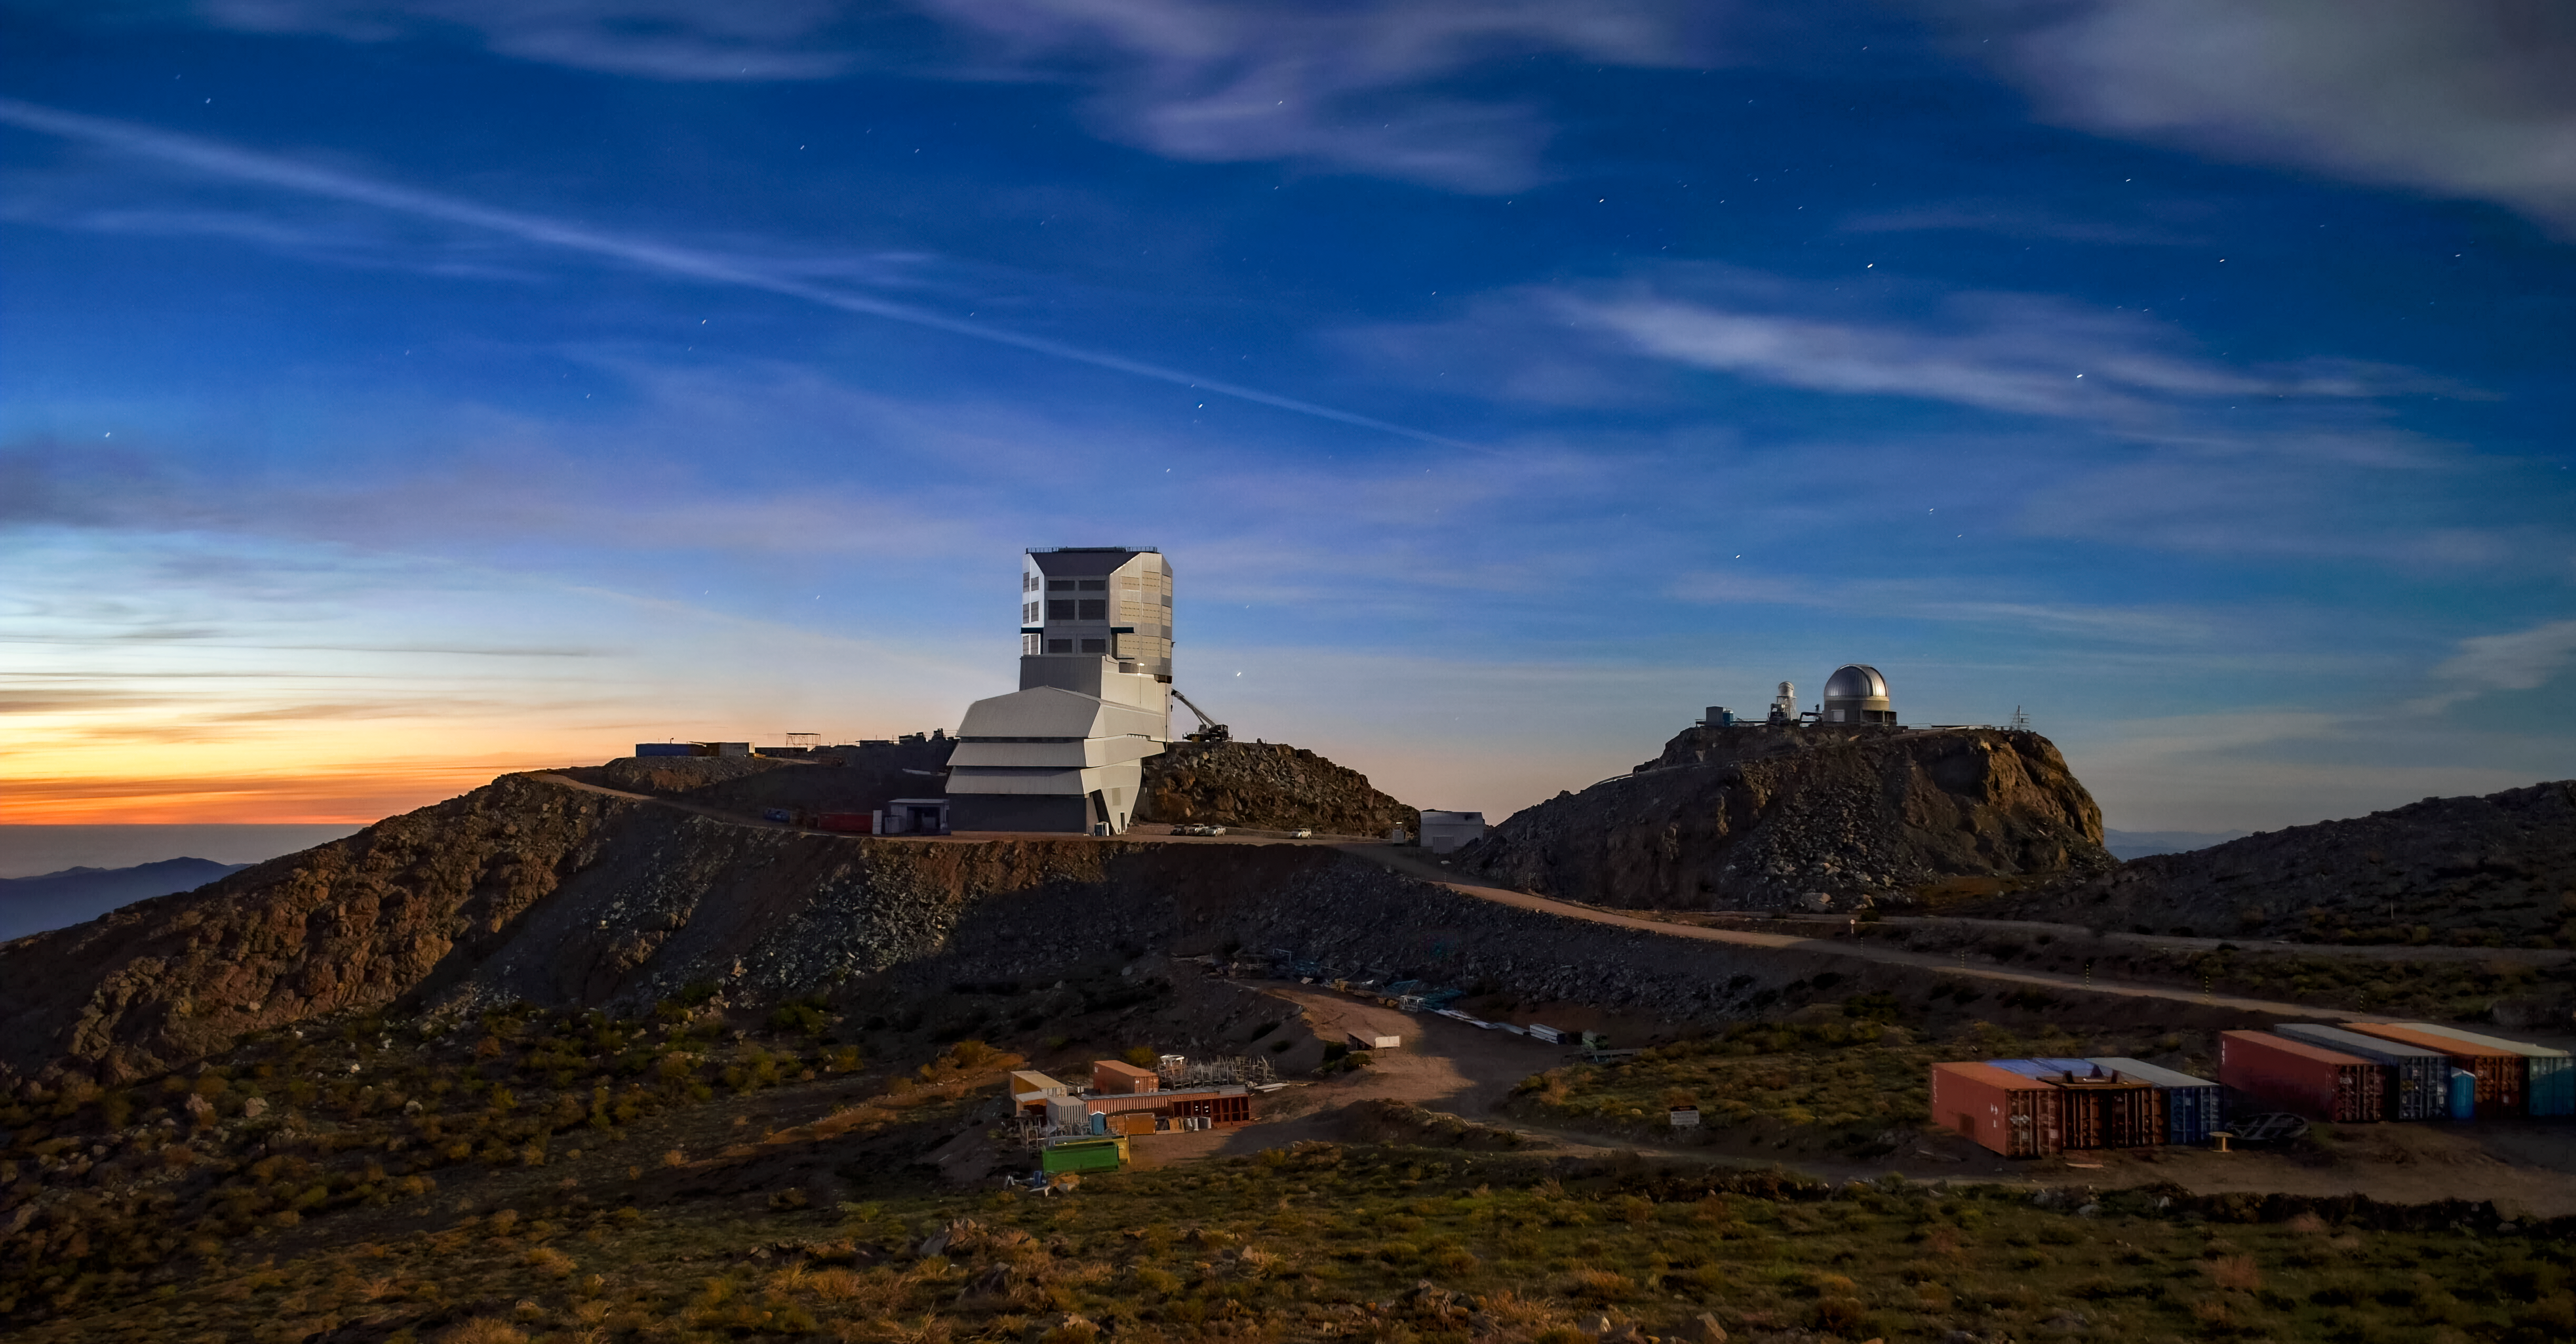

Rubin Observatory at Twilight

A view of NSF–DOE Rubin Observatory at twilight in November 2022.

Credit: RubinObs/NOIRLab/SLAC/NSF/DOE/AURA